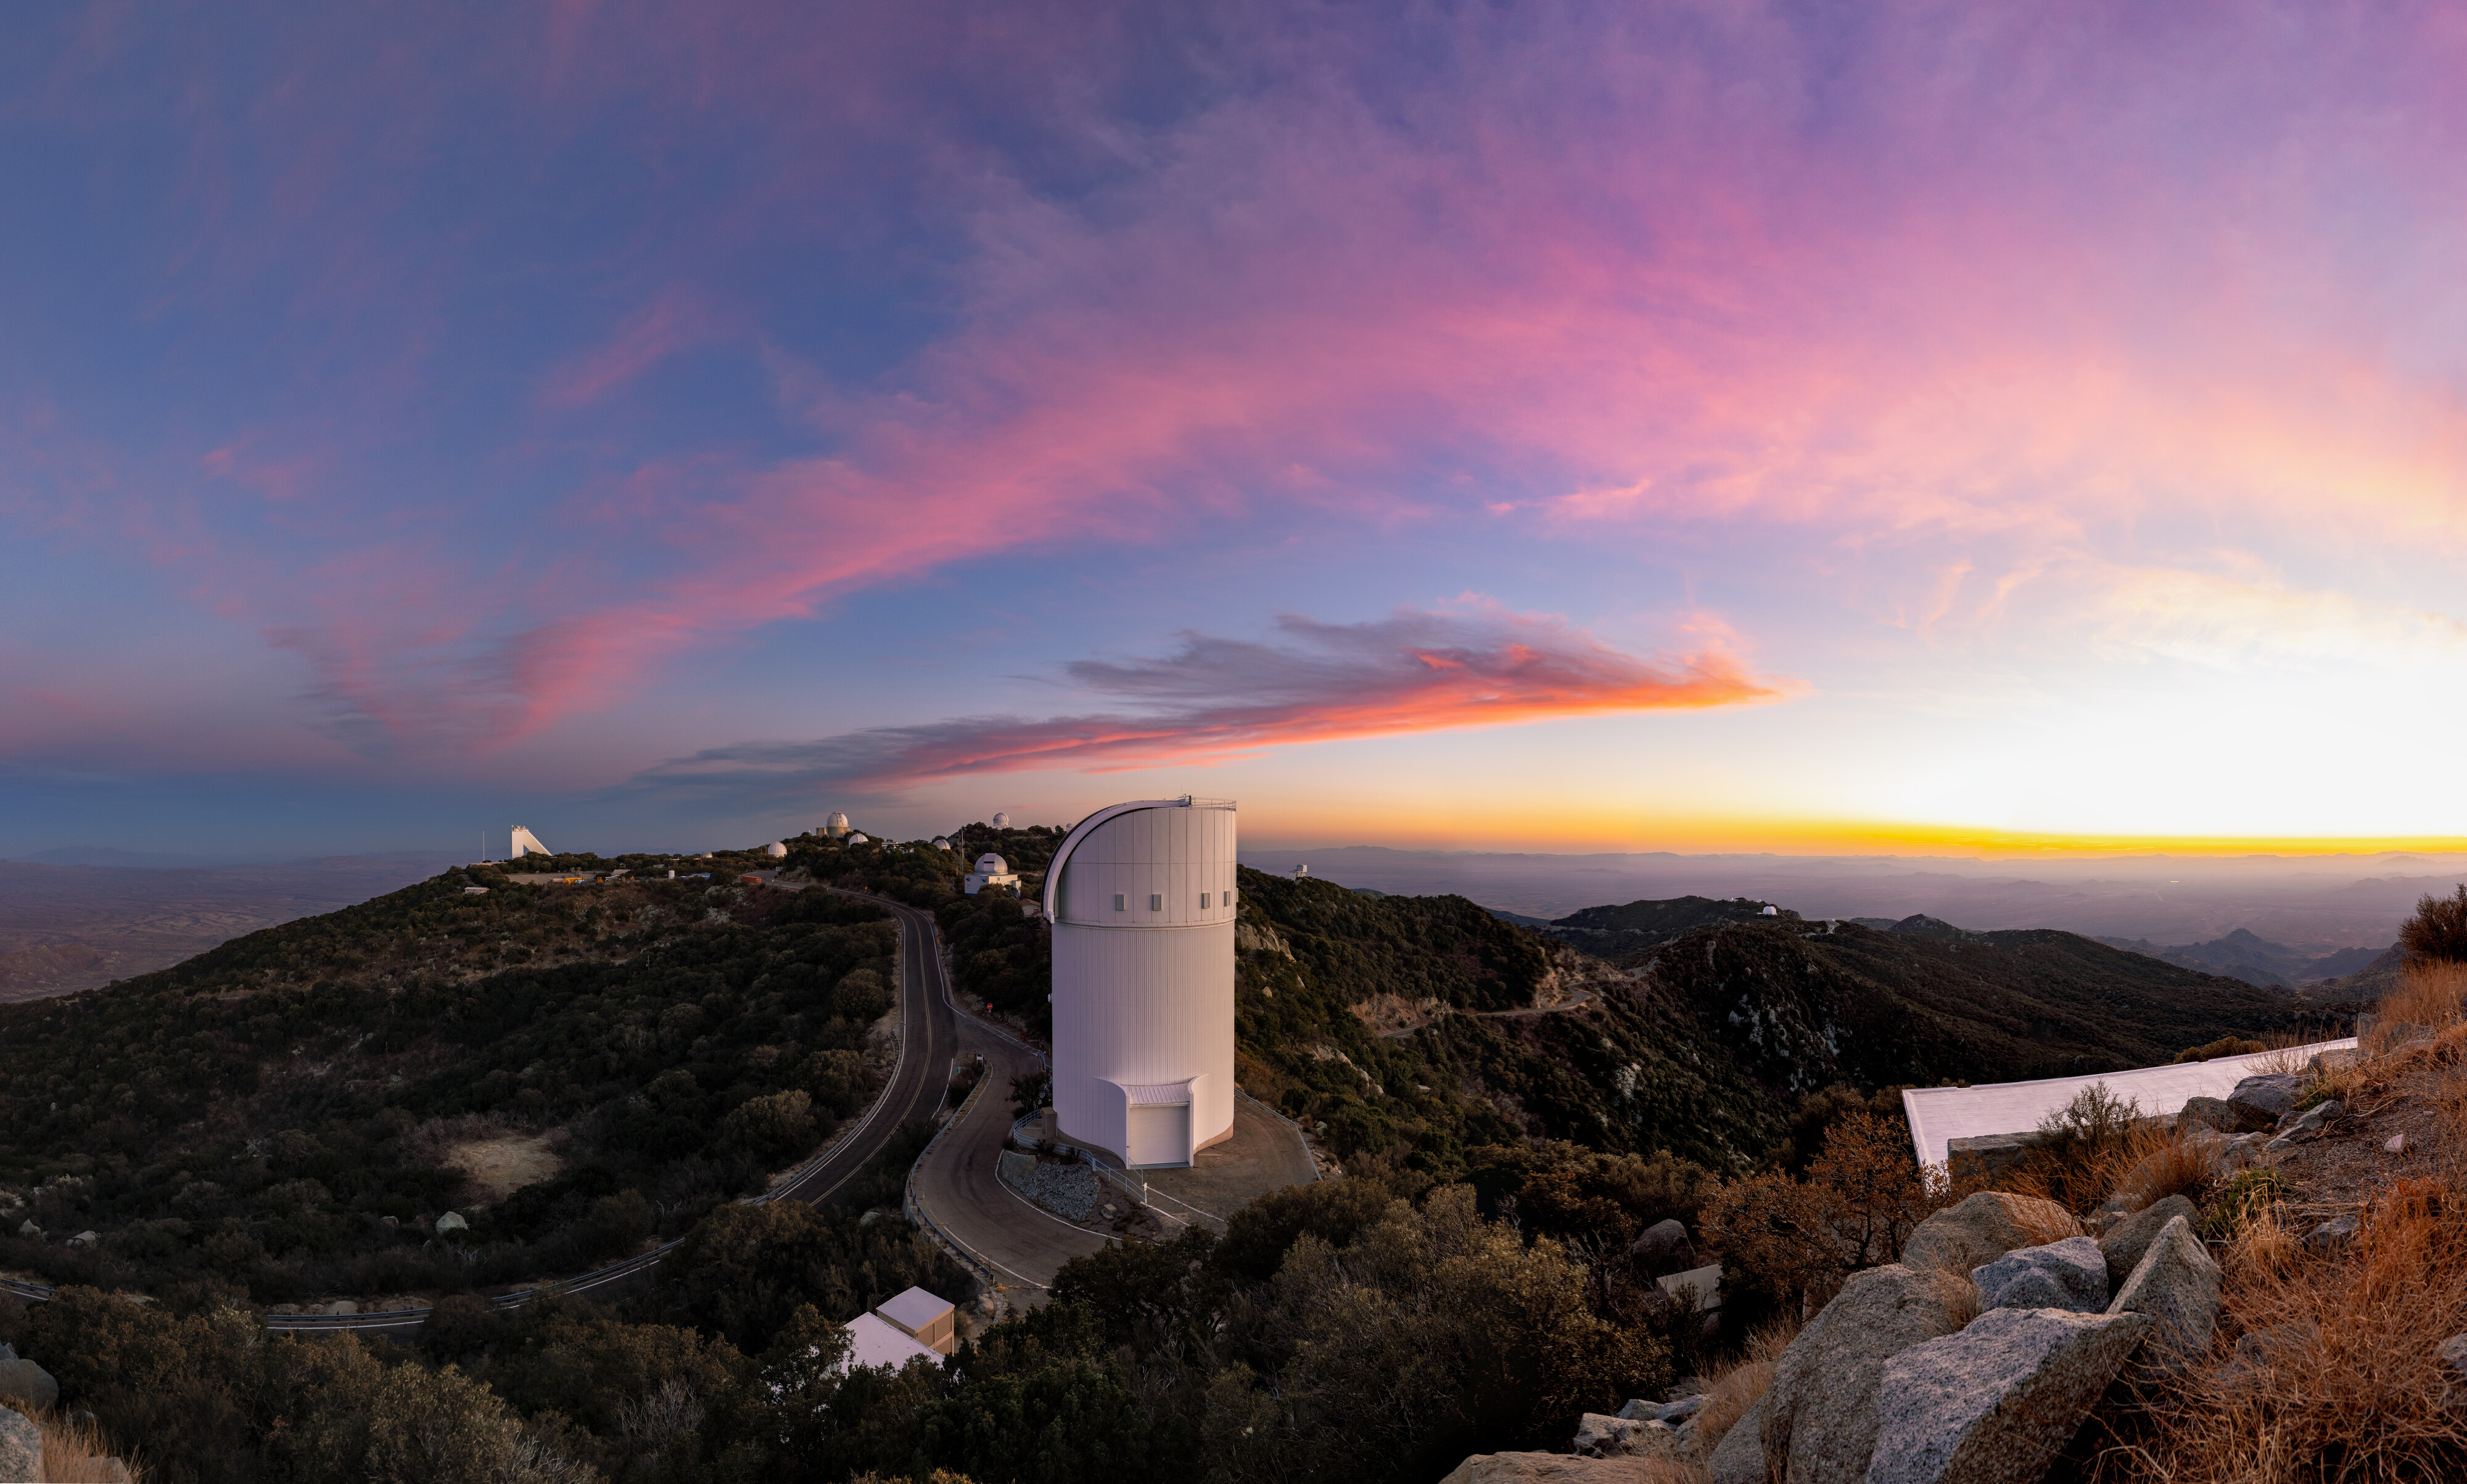

UA Bok 2.3-meter Telescope

A panorama of Kitt Peak National Observatory with the UA Bok 2.3-meter Telescope in the foreground.

Credit: KPNO/NOIRLab/NSF/AURA/T. Slovinský